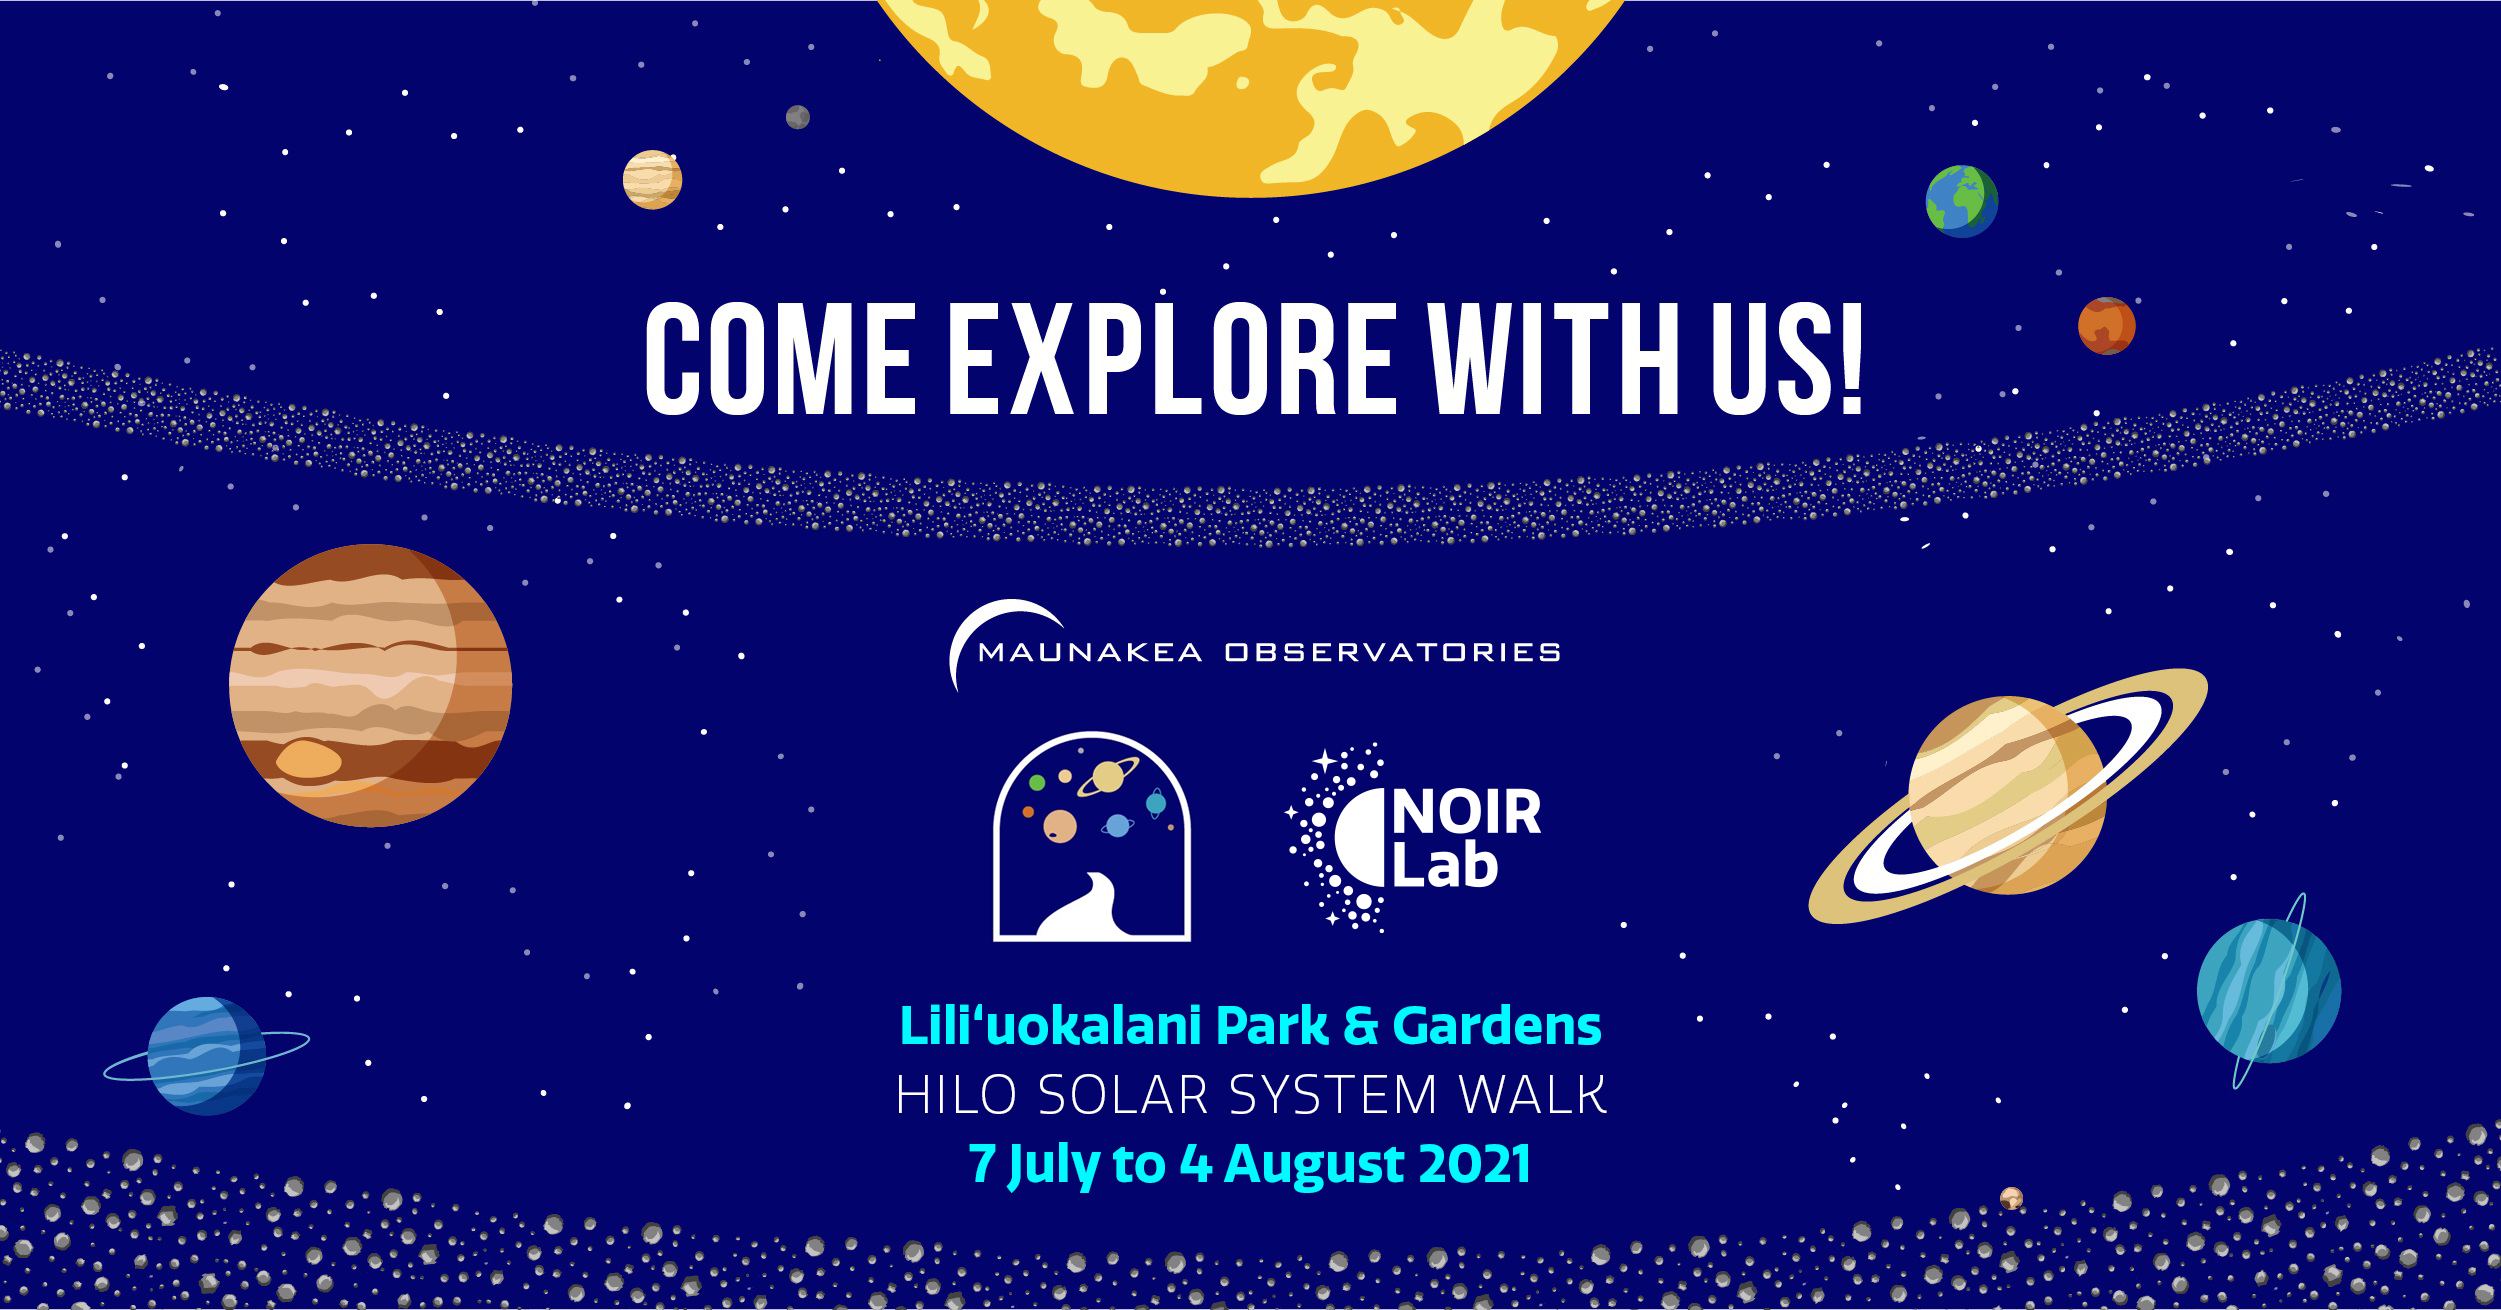

Solar System Walk Hilo Poster

Solar System Walk Hilo Poster

Credit: Maunakea Observatories/T. Takemura